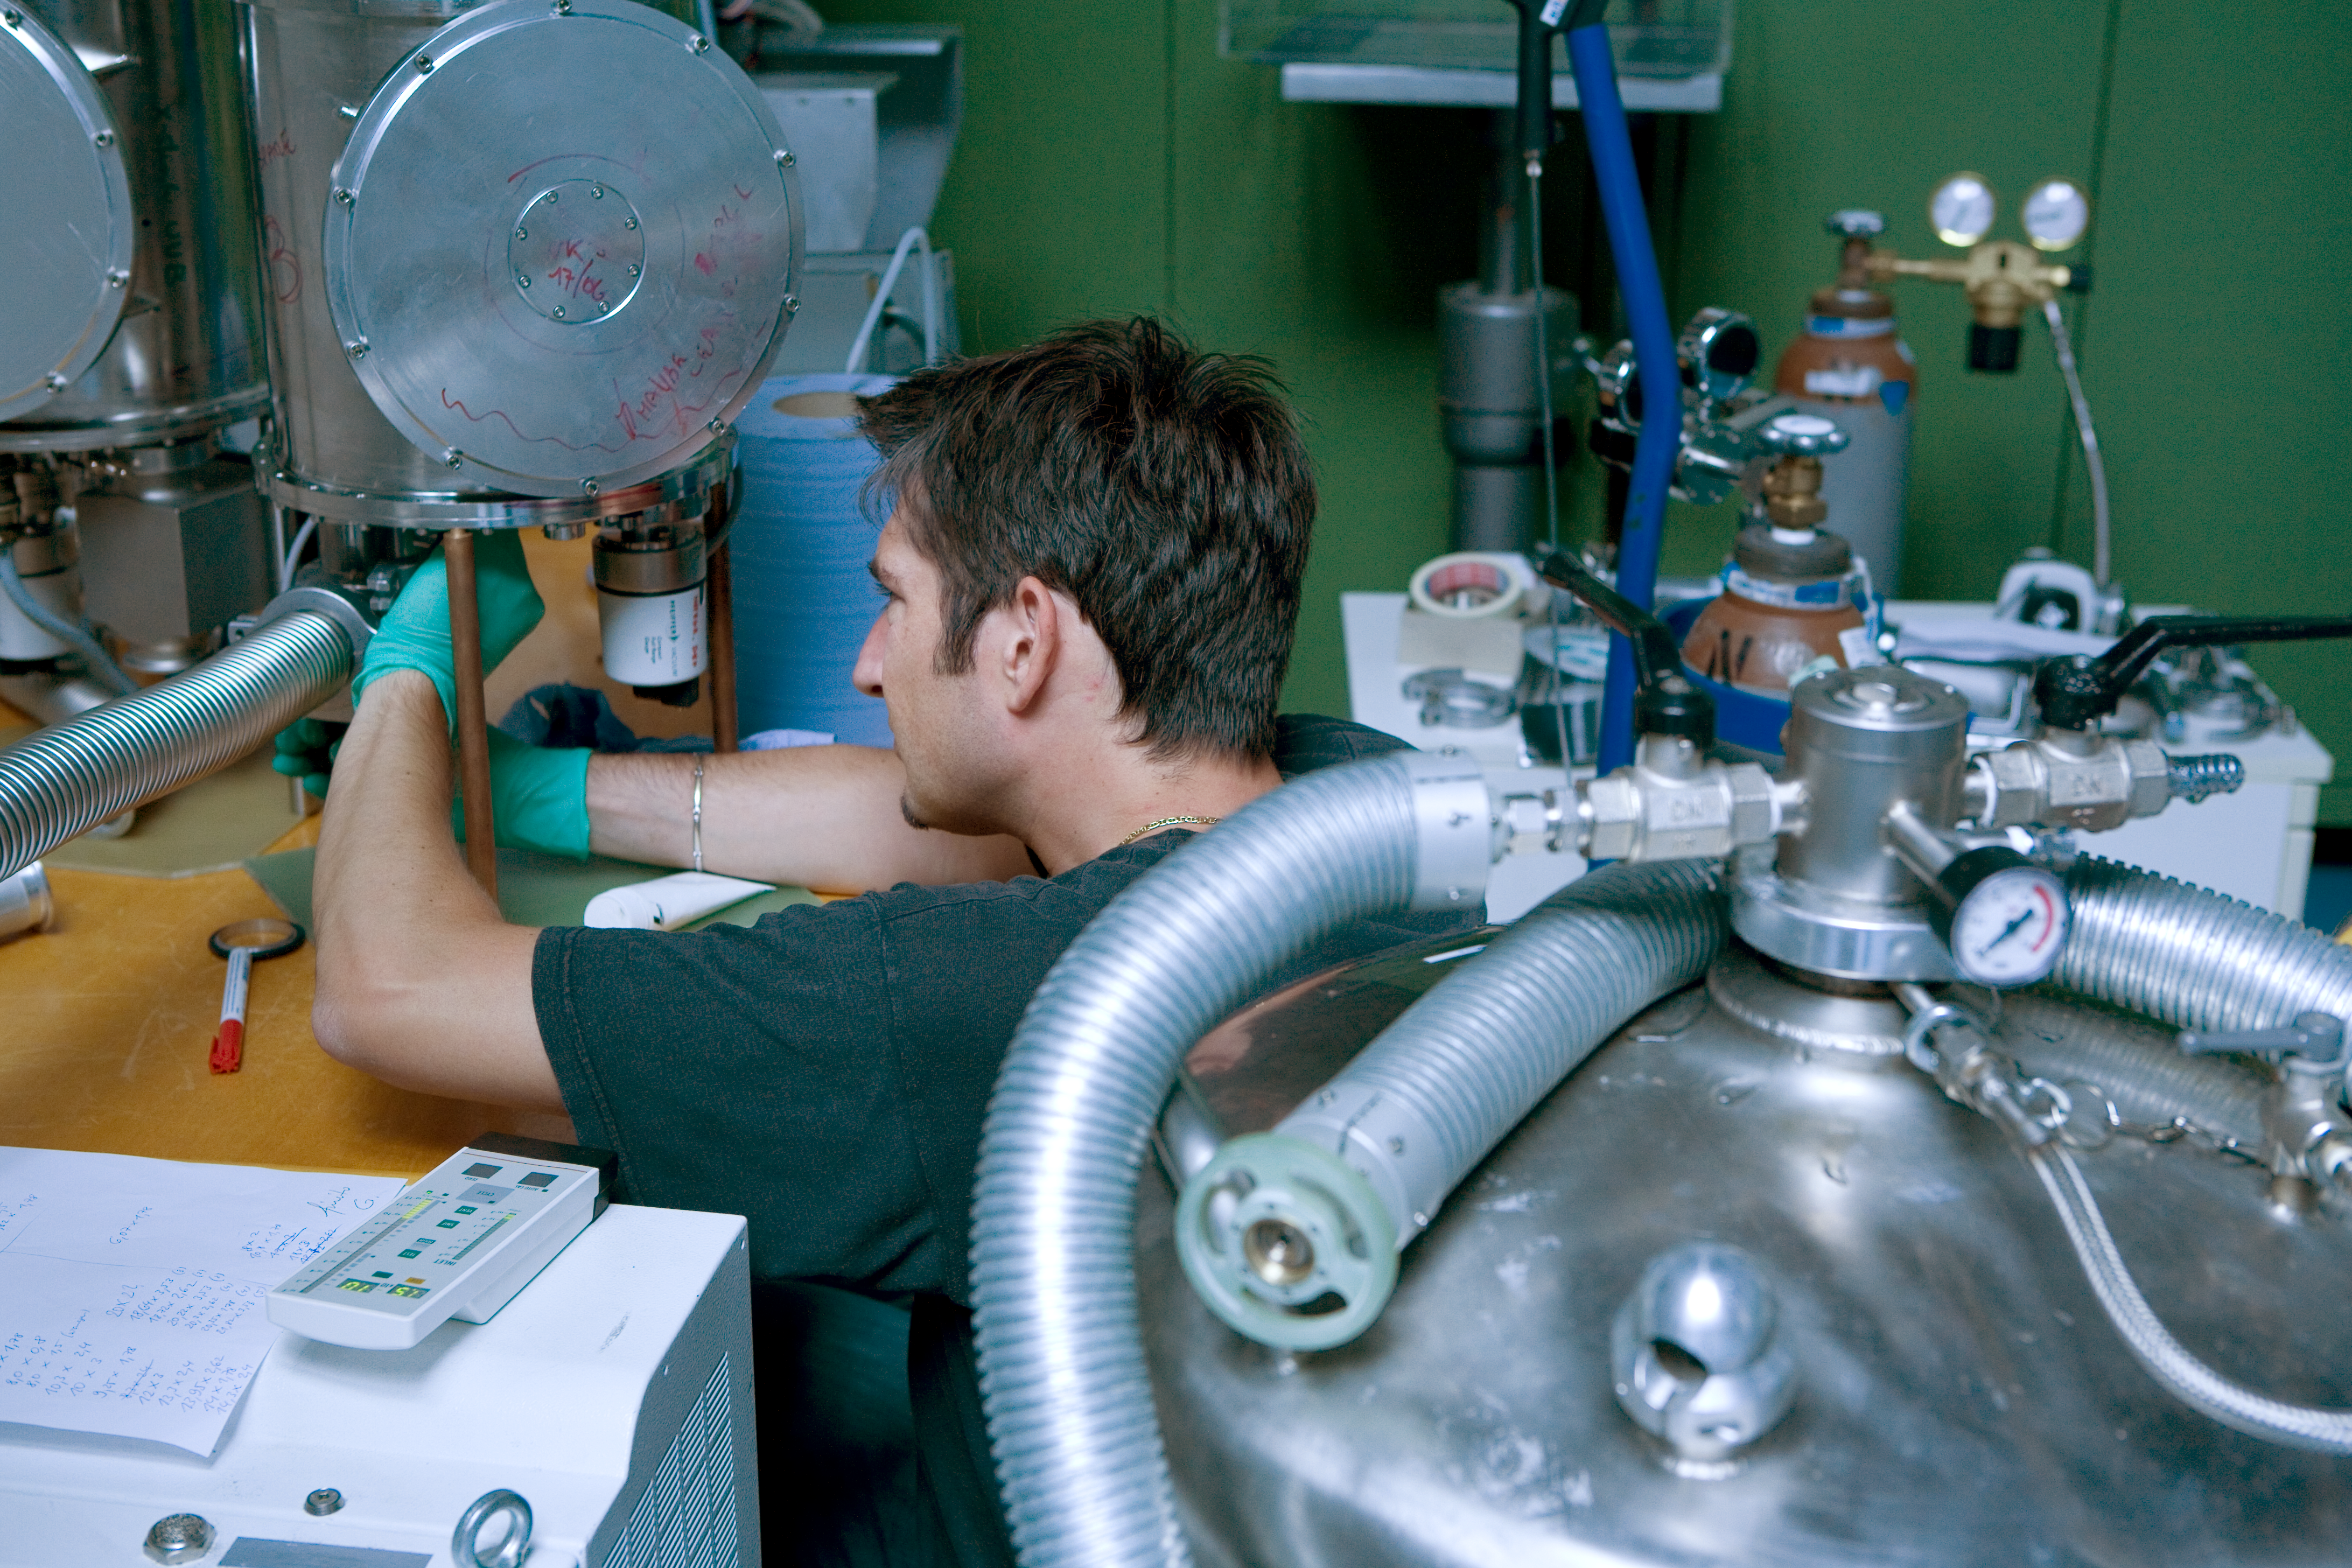

HAWK-I integration

An engineer is working on the HAWK-I instrument in the integration hall at ESO's headquarter in Garching in June 2007.

Credit: ESO